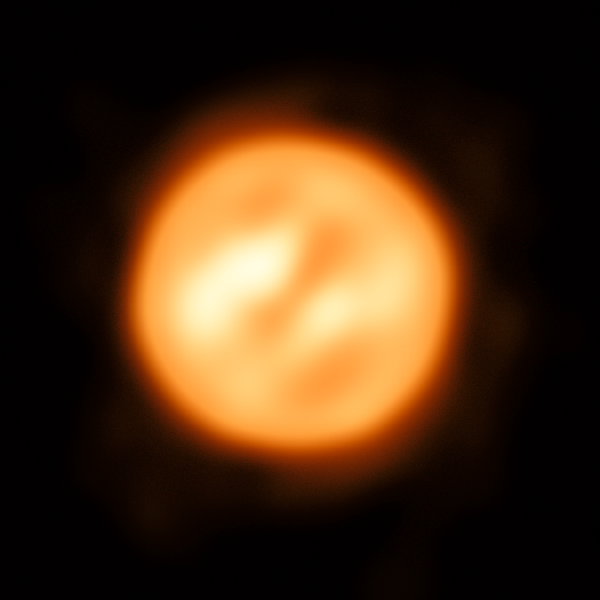

VLTI reconstructed view of the surface of Antares

Using ESO’s Very Large Telescope Interferometer astronomers have constructed this remarkable image of the red supergiant star Antares. This is the most detailed image ever of this object, or any other star apart from the Sun.

Credit: ESO/K. Ohnaka